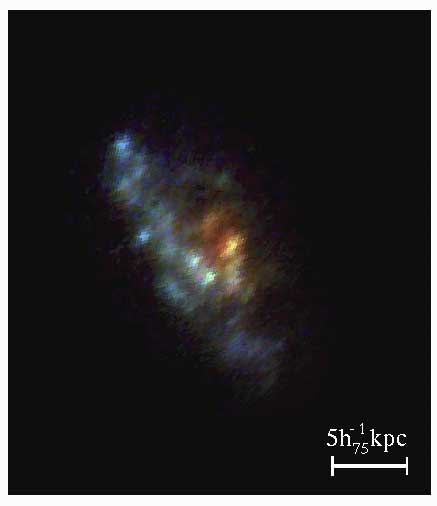

The reconstructed image of the arc corrected for lens amplification.

The reconstructed image of the arc corrected for lens amplification.

Credit: International Gemini Observatory/NOIRLab/NSF/AURA